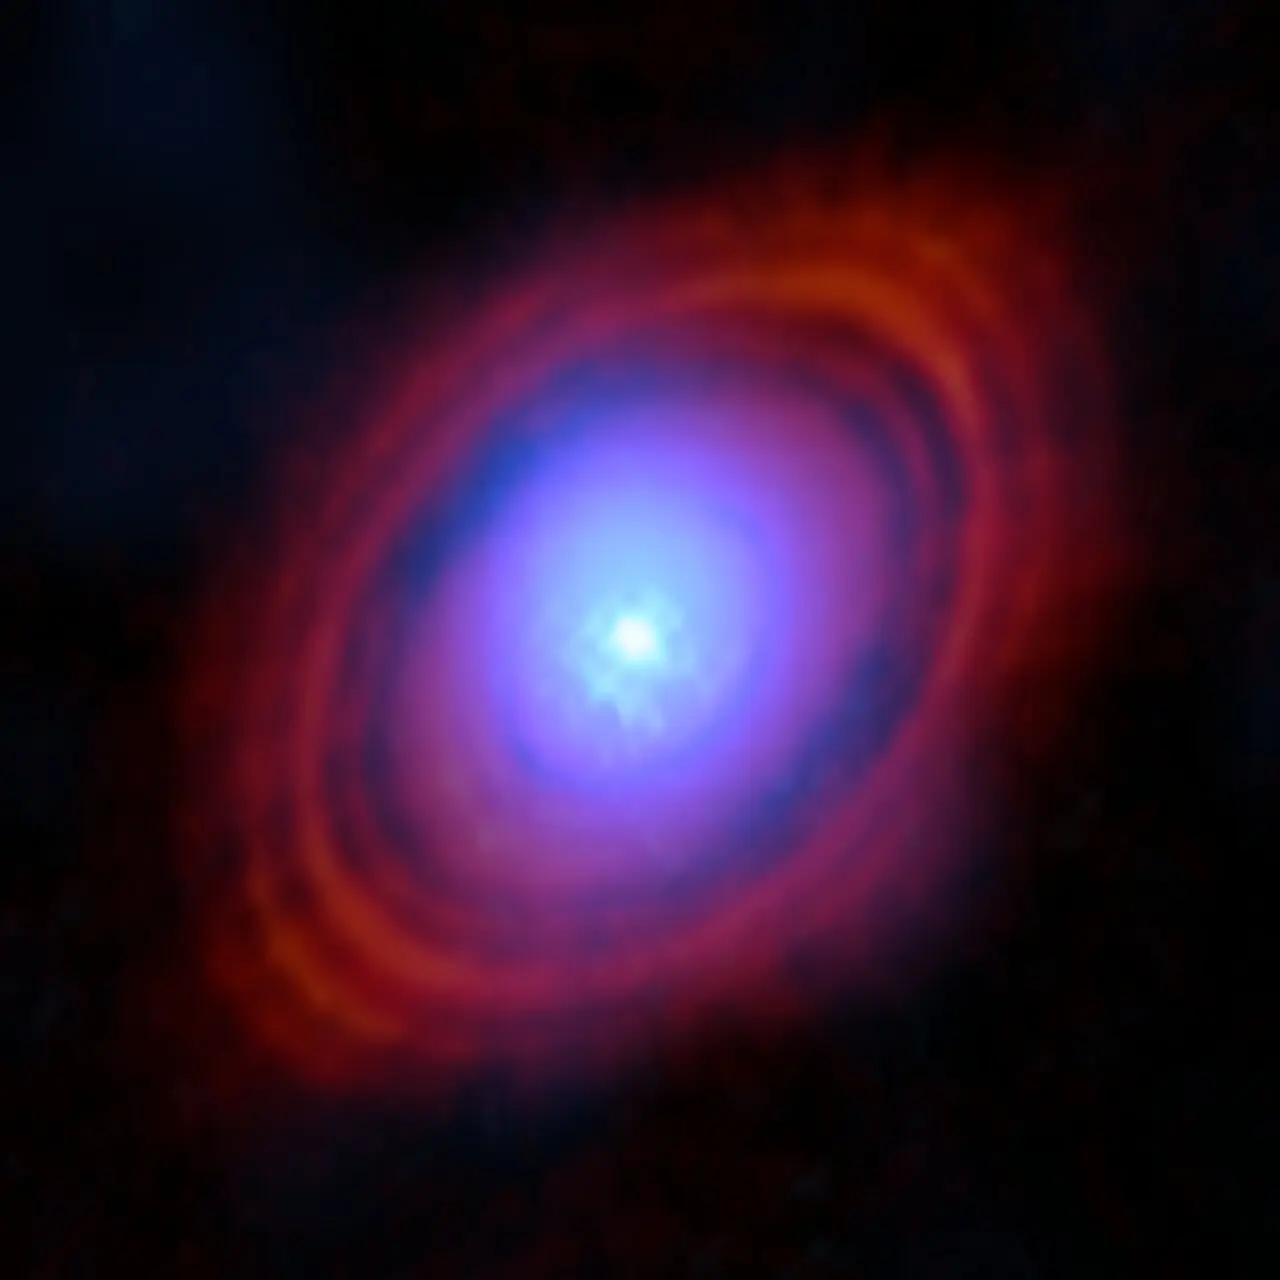

Water in the HL Tauri disc

Astronomers have found water vapour in a disc around a young star exactly where planets may be forming. In this image, the new observations from the Atacama Large Millimeter/submillimeter Array (ALMA) show the water vapour in shades of blue. Near the centre of the disc, where the young star lives, the environment is hotter and the gas brighter. The red-hued rings are previous ALMA observations showing the distribution of dust around the star.

Credit: ALMA (ESO/NAOJ/NRAO)/S. Facchini et al